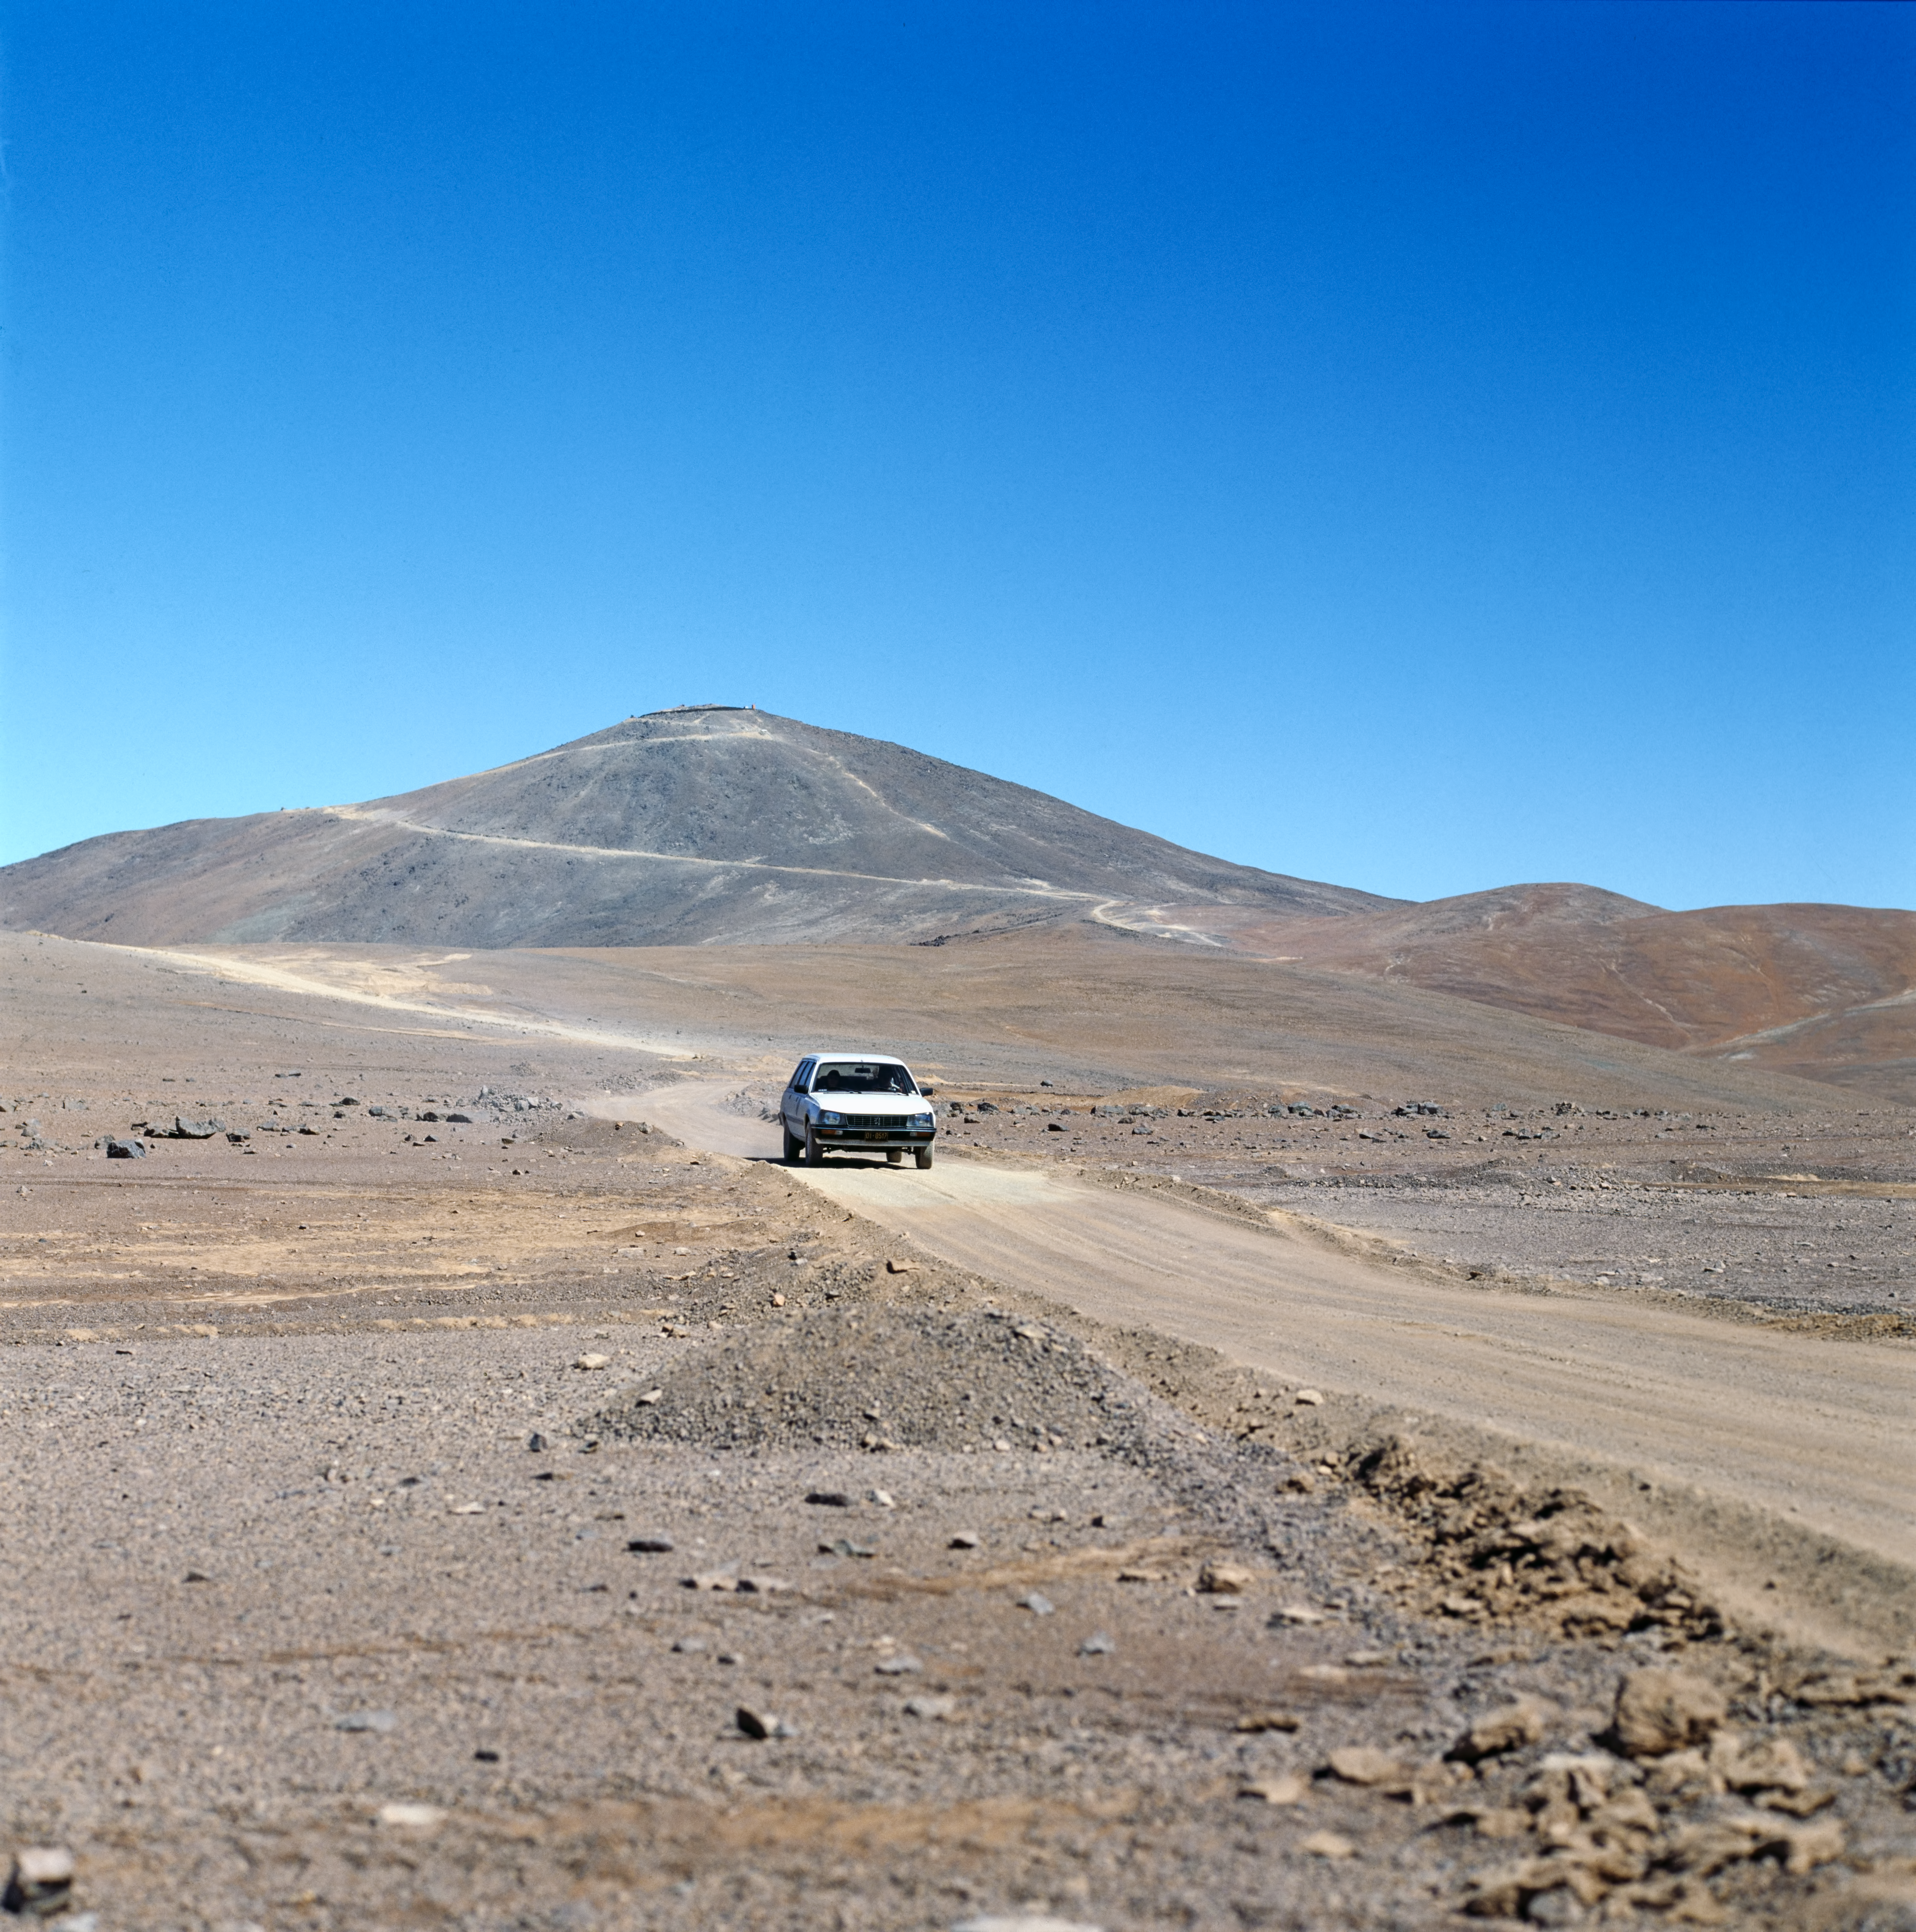

Paranal access road

This image shows the access road to the Paranal Observatory.

Credit: ESO